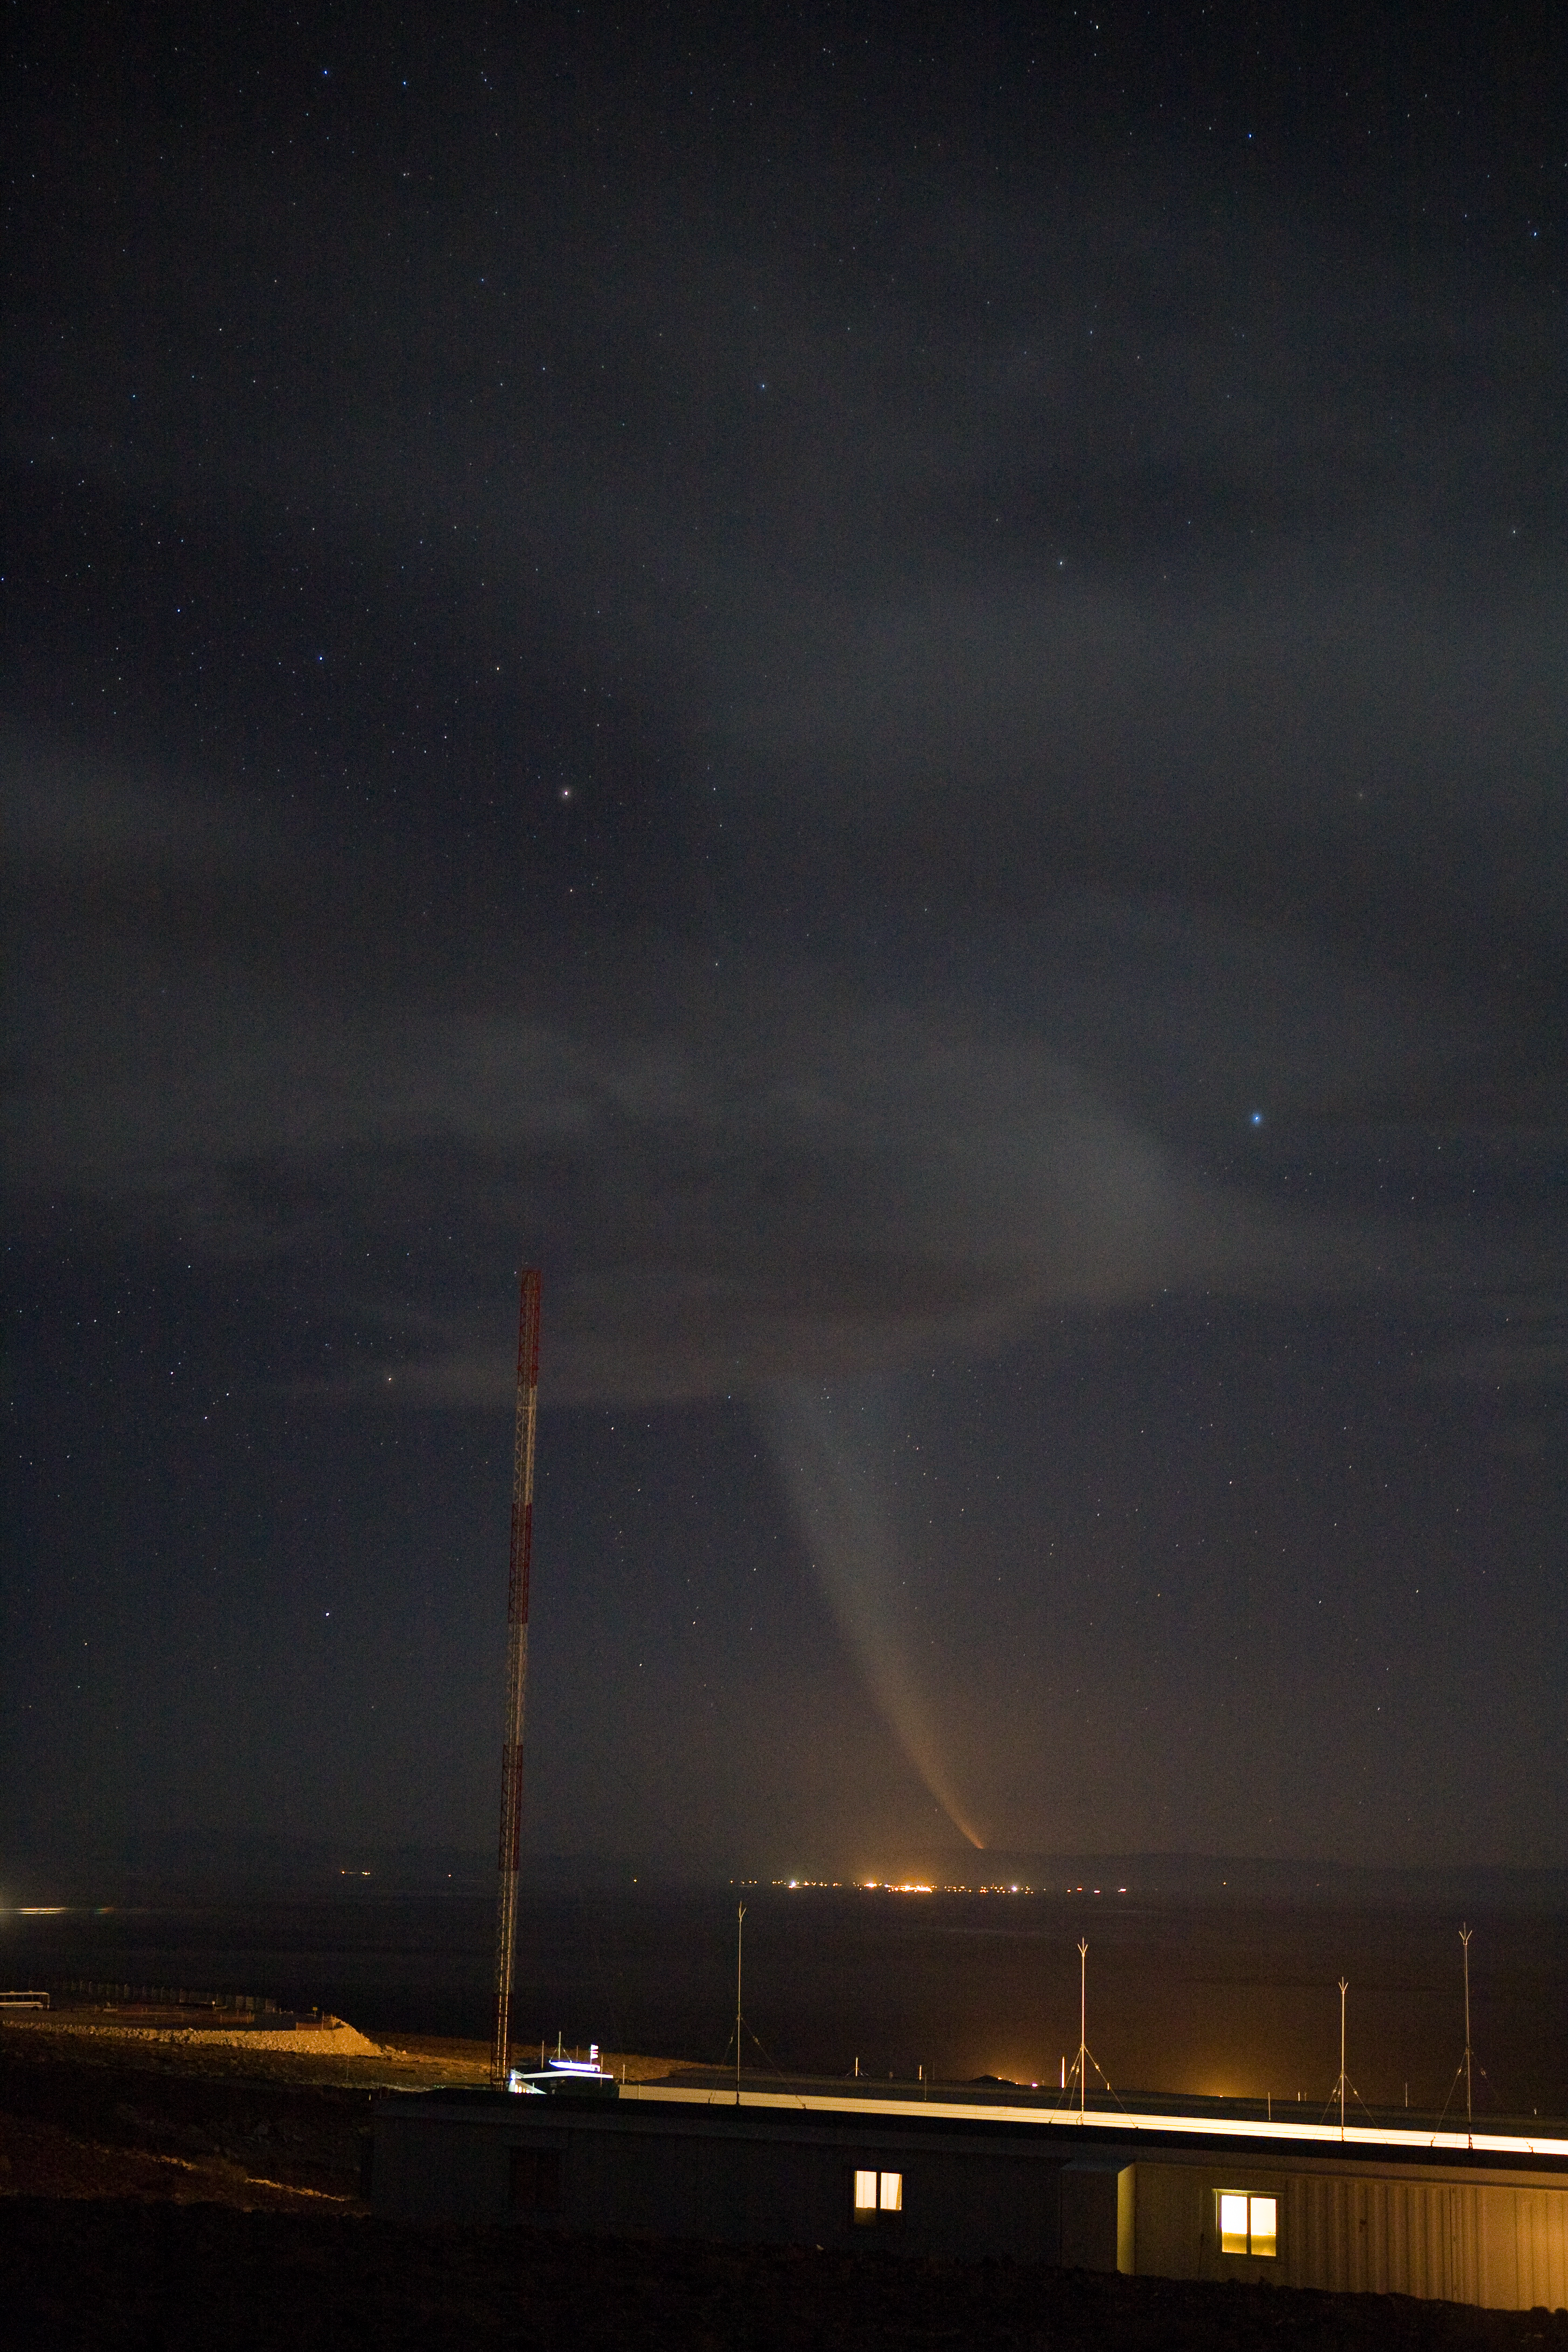

Comet McNaught over the Atacama salt-lake

At the beginning of January 2007, skywatchers were visited by a “new” comet which came to be the brightest of the previous 40 years. Discovered in August 2006, it reached perihelion in January 2007. Here in the picture, Comet C/2006 P1 (McNaught) is setting on the western horizon of the Atacama salt-lake, seen from the ALMA Operations Support Facility (OSF), located at 2900 m altitude on the road to Chajnantor. The lights in the background come from the lithium mine on the other edge of the salt-lake. ALMA, the Atacama Large Millimeter/submillimeter Array, is the largest astronomical project in existence and it is currently under construction on the Chajnantor plateau at 5000 m altitude.

Credit: ALMA (ESO/NAOJ/NRAO)